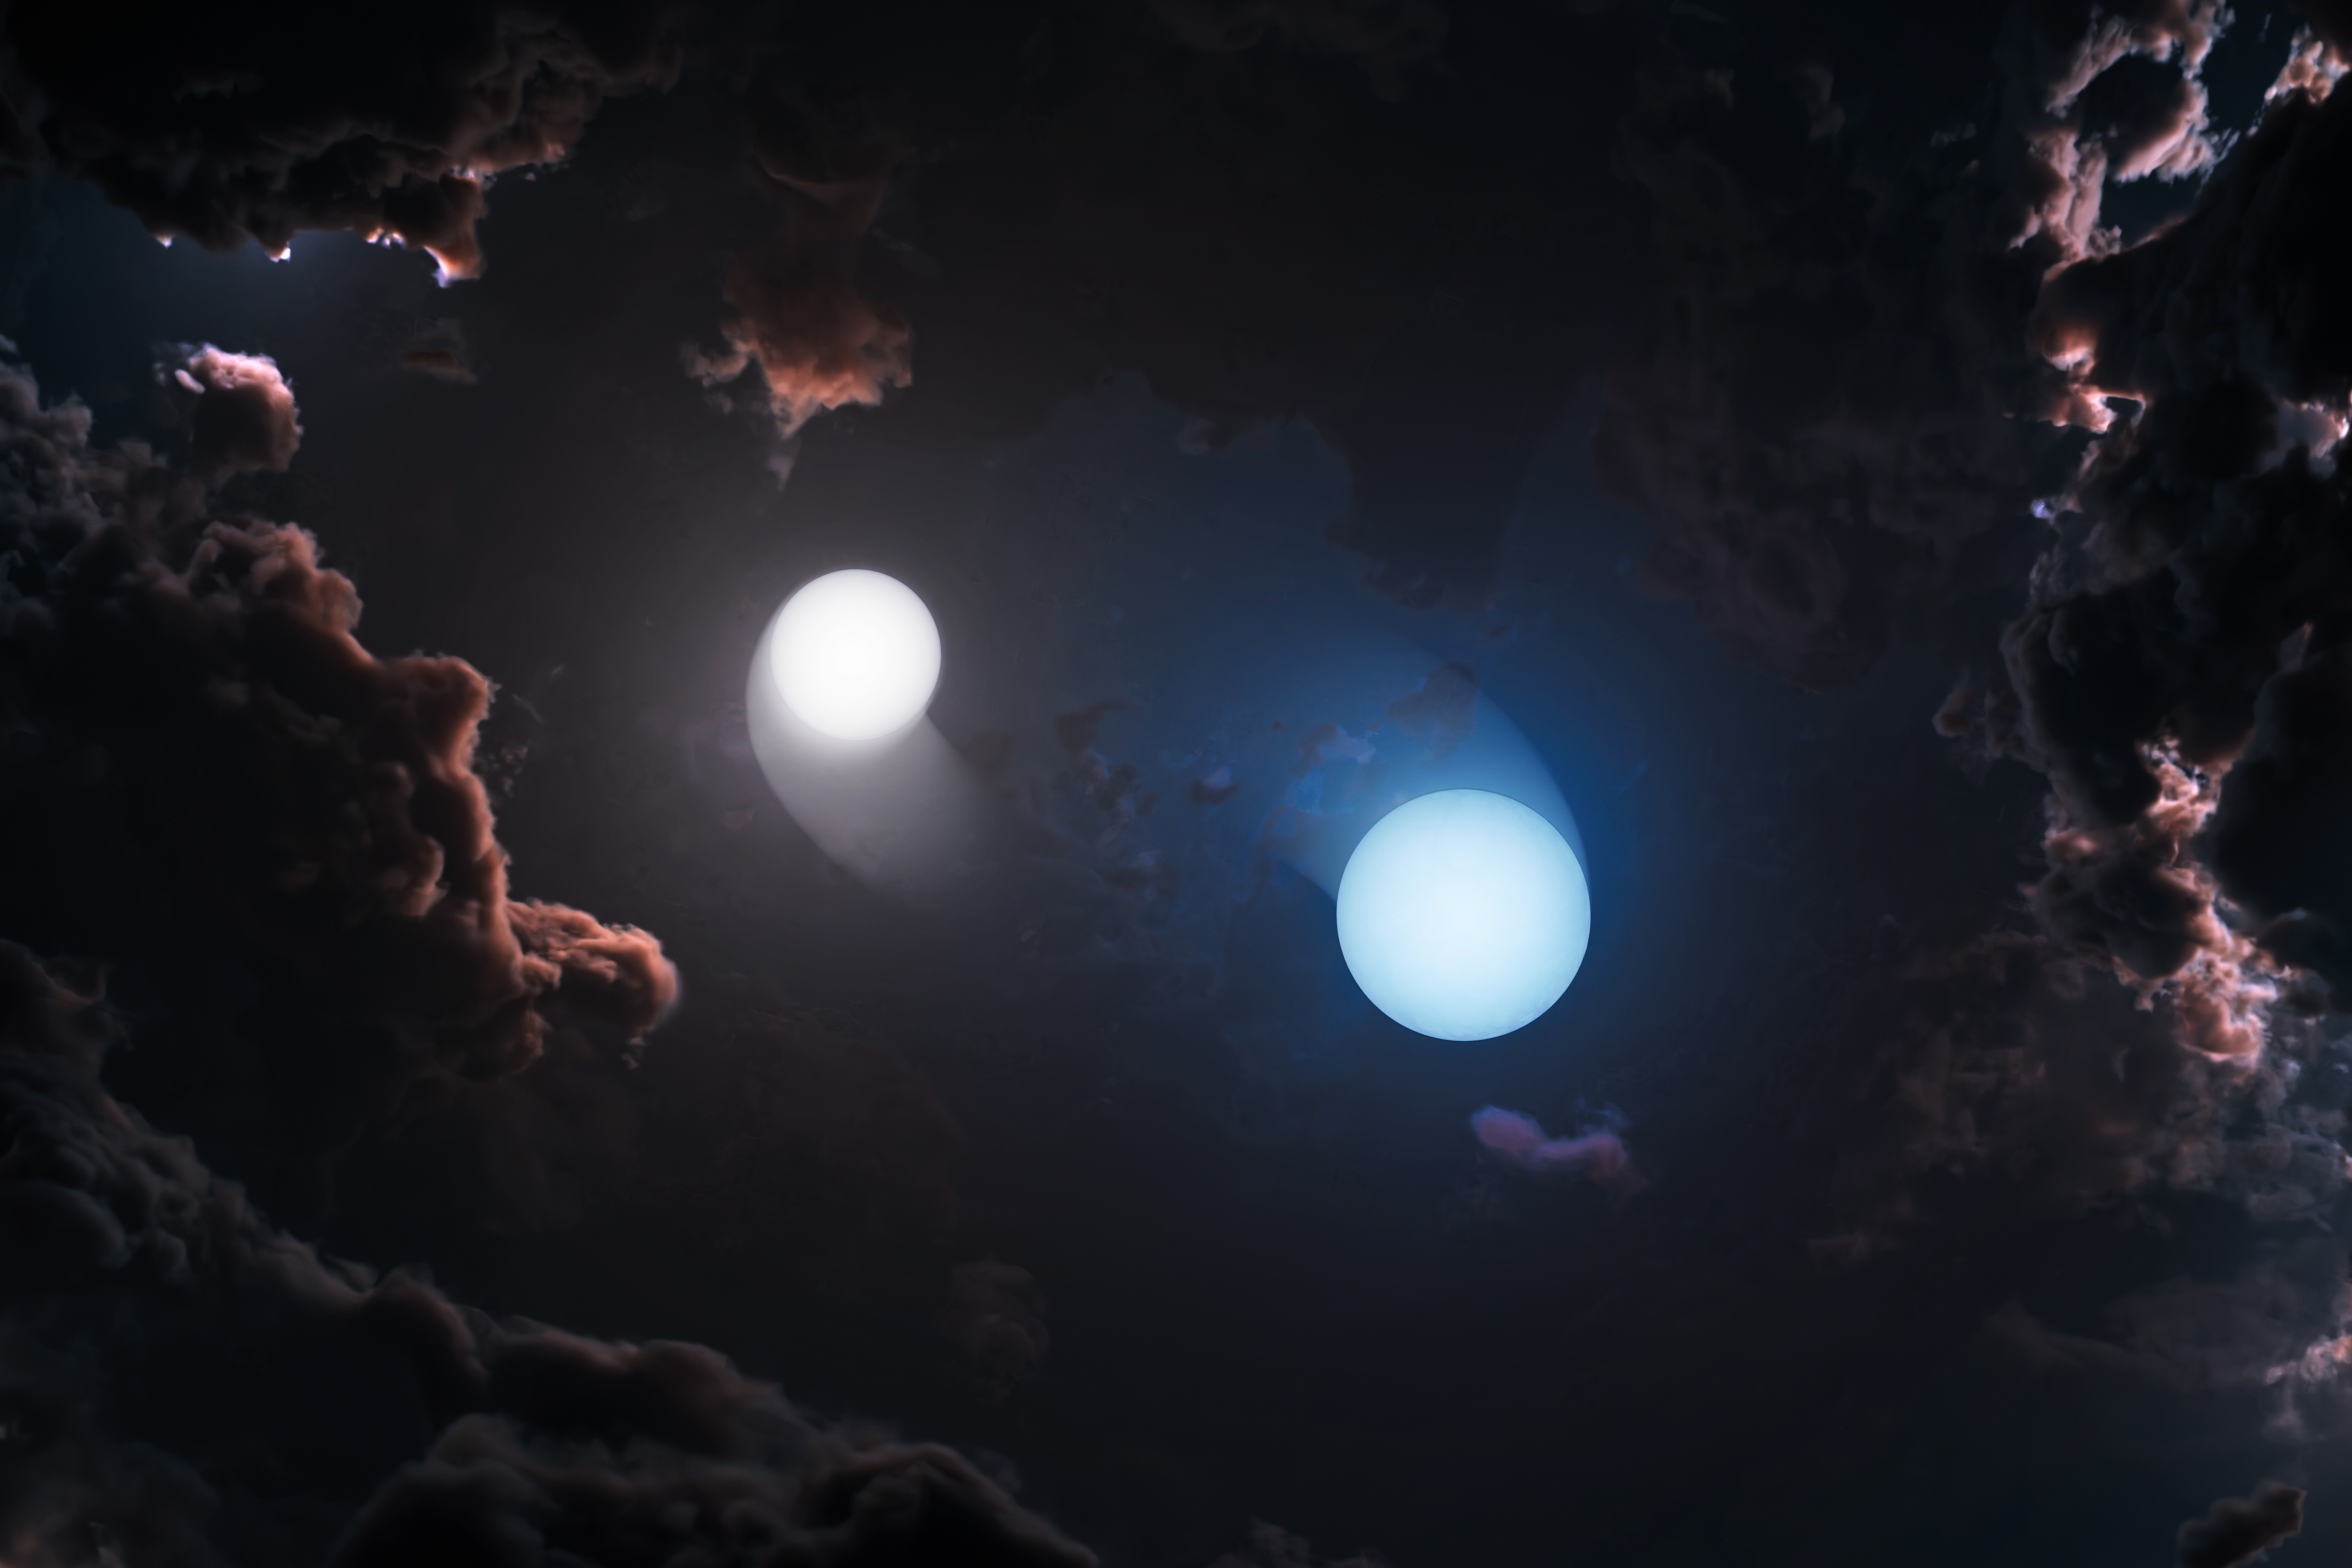

Artist Impression of Orion’s Young Stars

Artist’s impression of two young stars orbiting each other inside the dusty Orion star-forming complex. Because clouds of gas and dust hide these systems at visible and infrared wavelengths, astronomers used the NSF Very Long Baseline Array to observe them in radio light and measure their orbital motion and masses directly.

Credit: NSF/AUI/NSF NRAO/M.Weiss